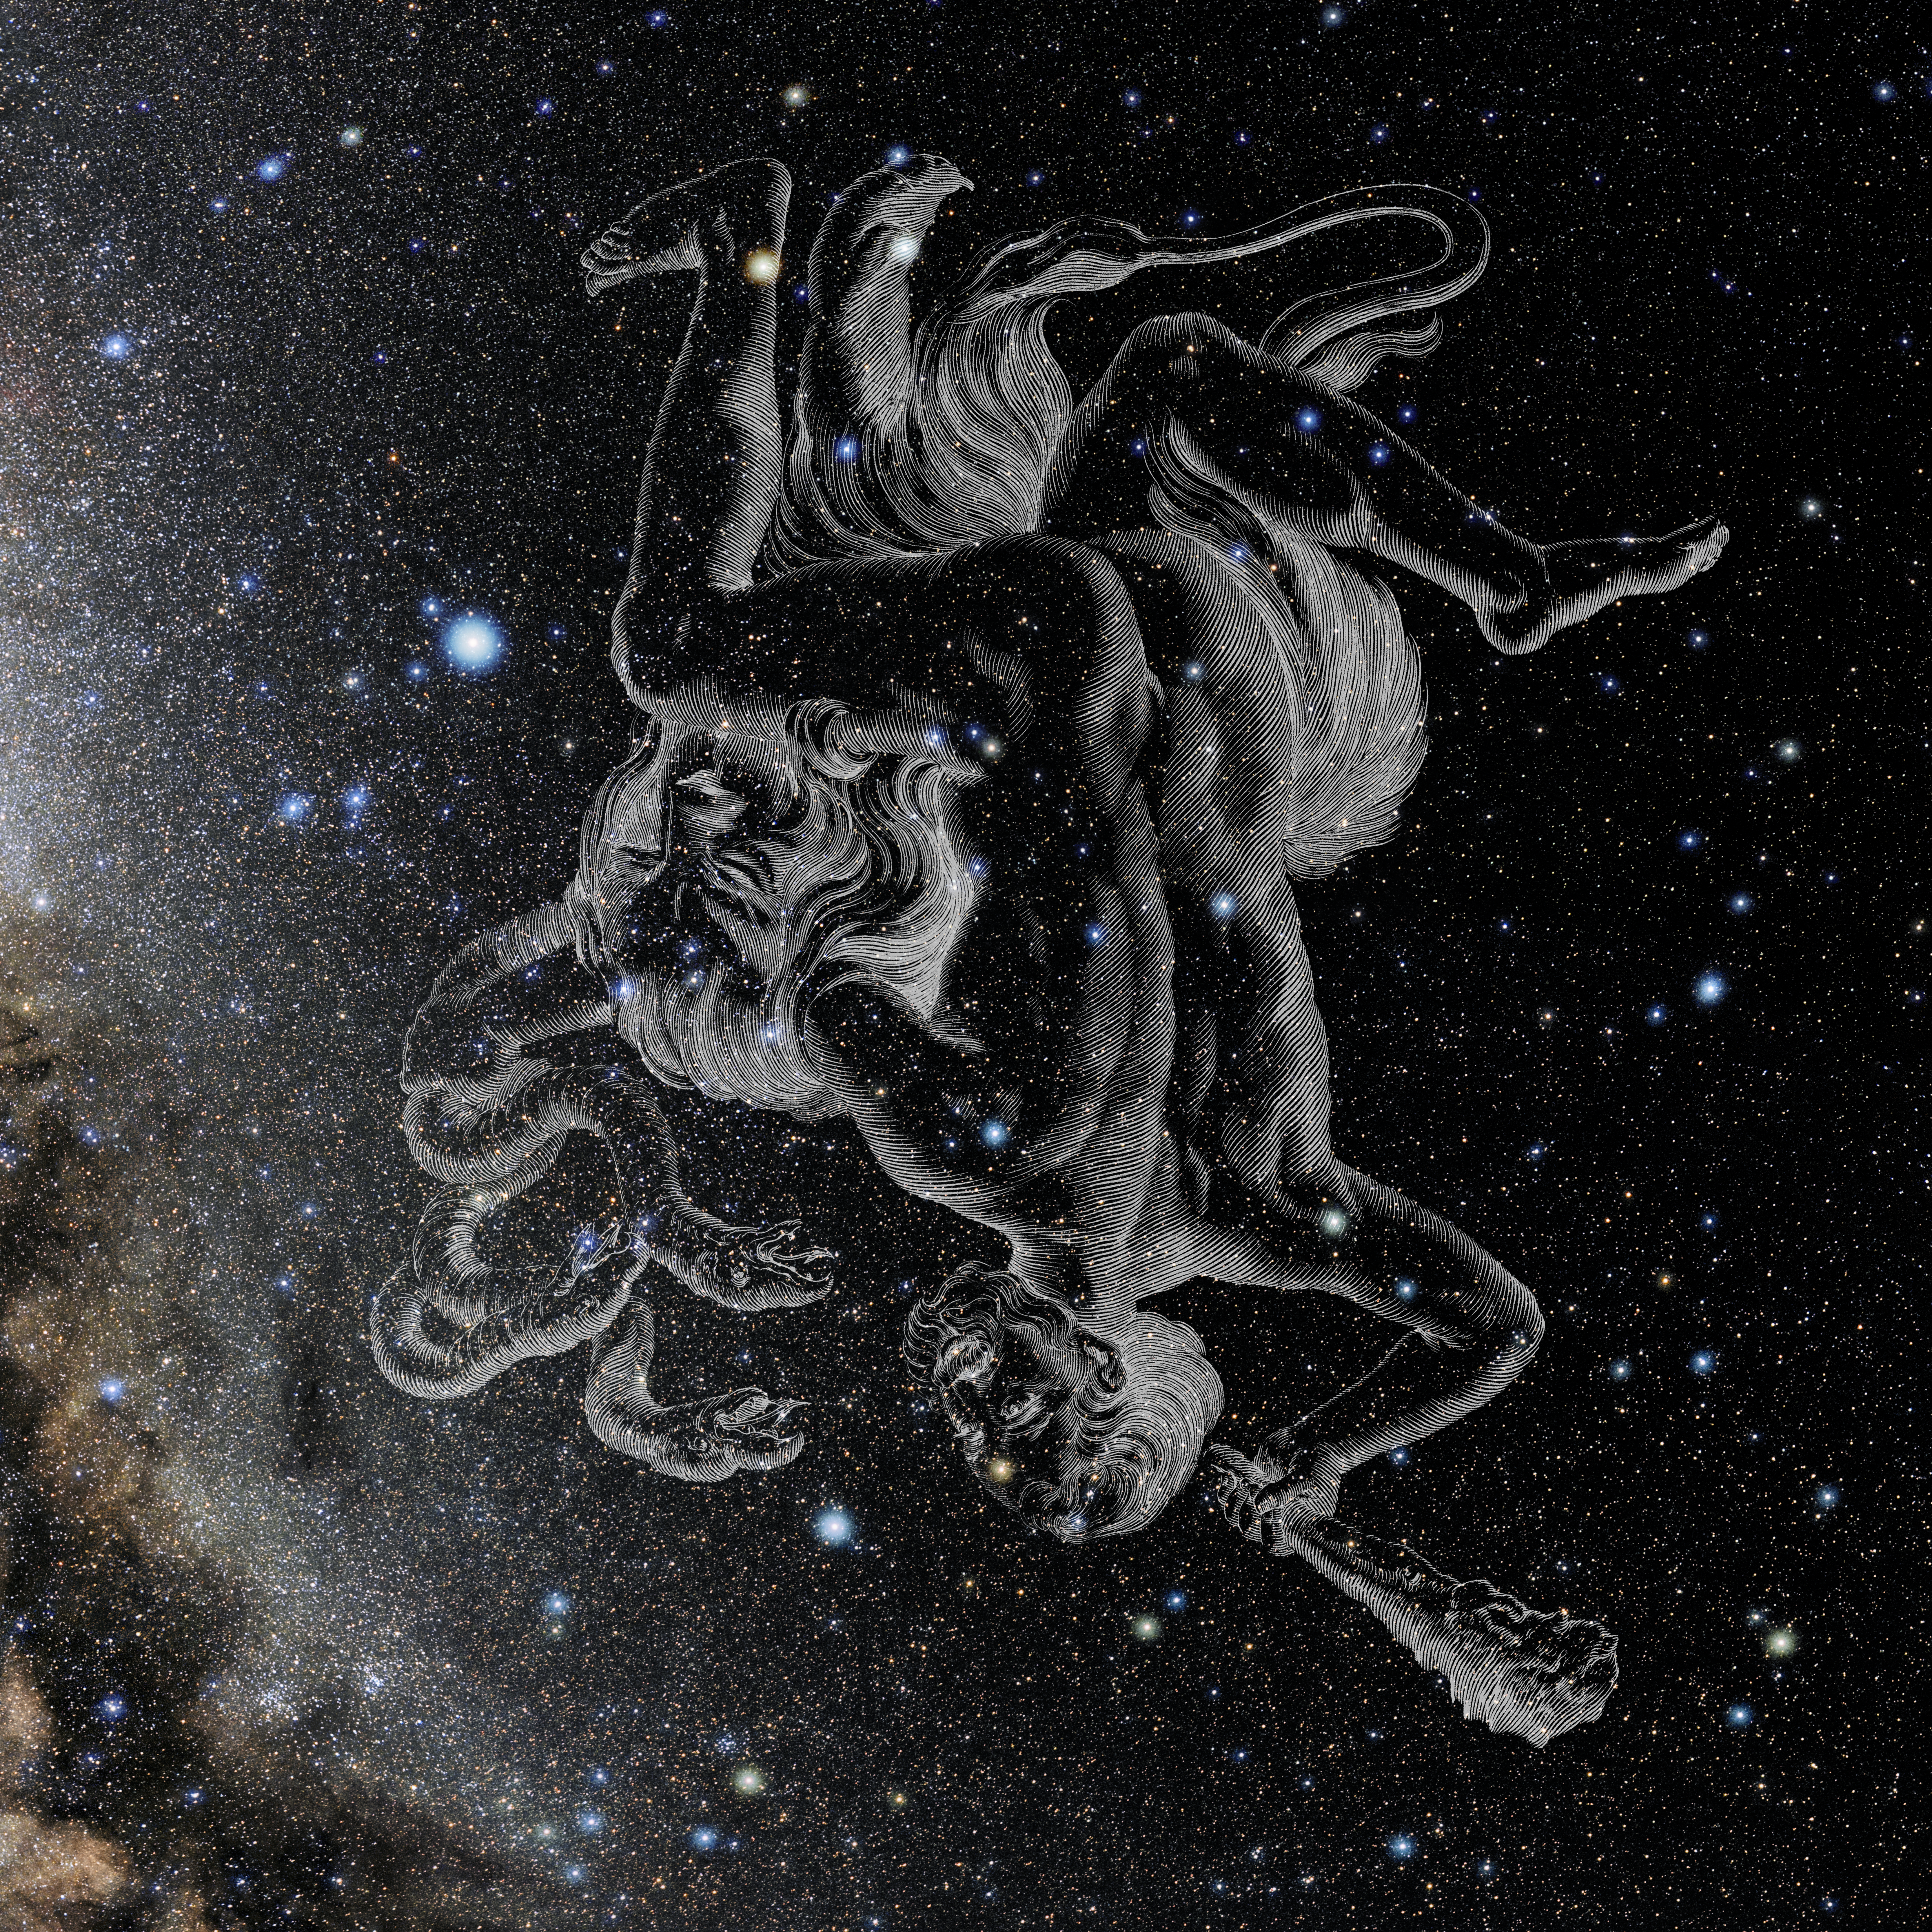

Hercules with Hevelius Drawing

Photo of the constellation Hercules from NOIRLab's 88 Constellations project showing Johannes Hevelius drawing of the constellation in Uranographia, his celestial catalogue in 1690.
Here is the version with the constellation 'stick figure' and here the unannotated version.

Credit: E. Slawik/NOIRLab/NSF/AURA/M. Zamani/J. Hevelius/NASA Universe of Learning/USNO/STScI